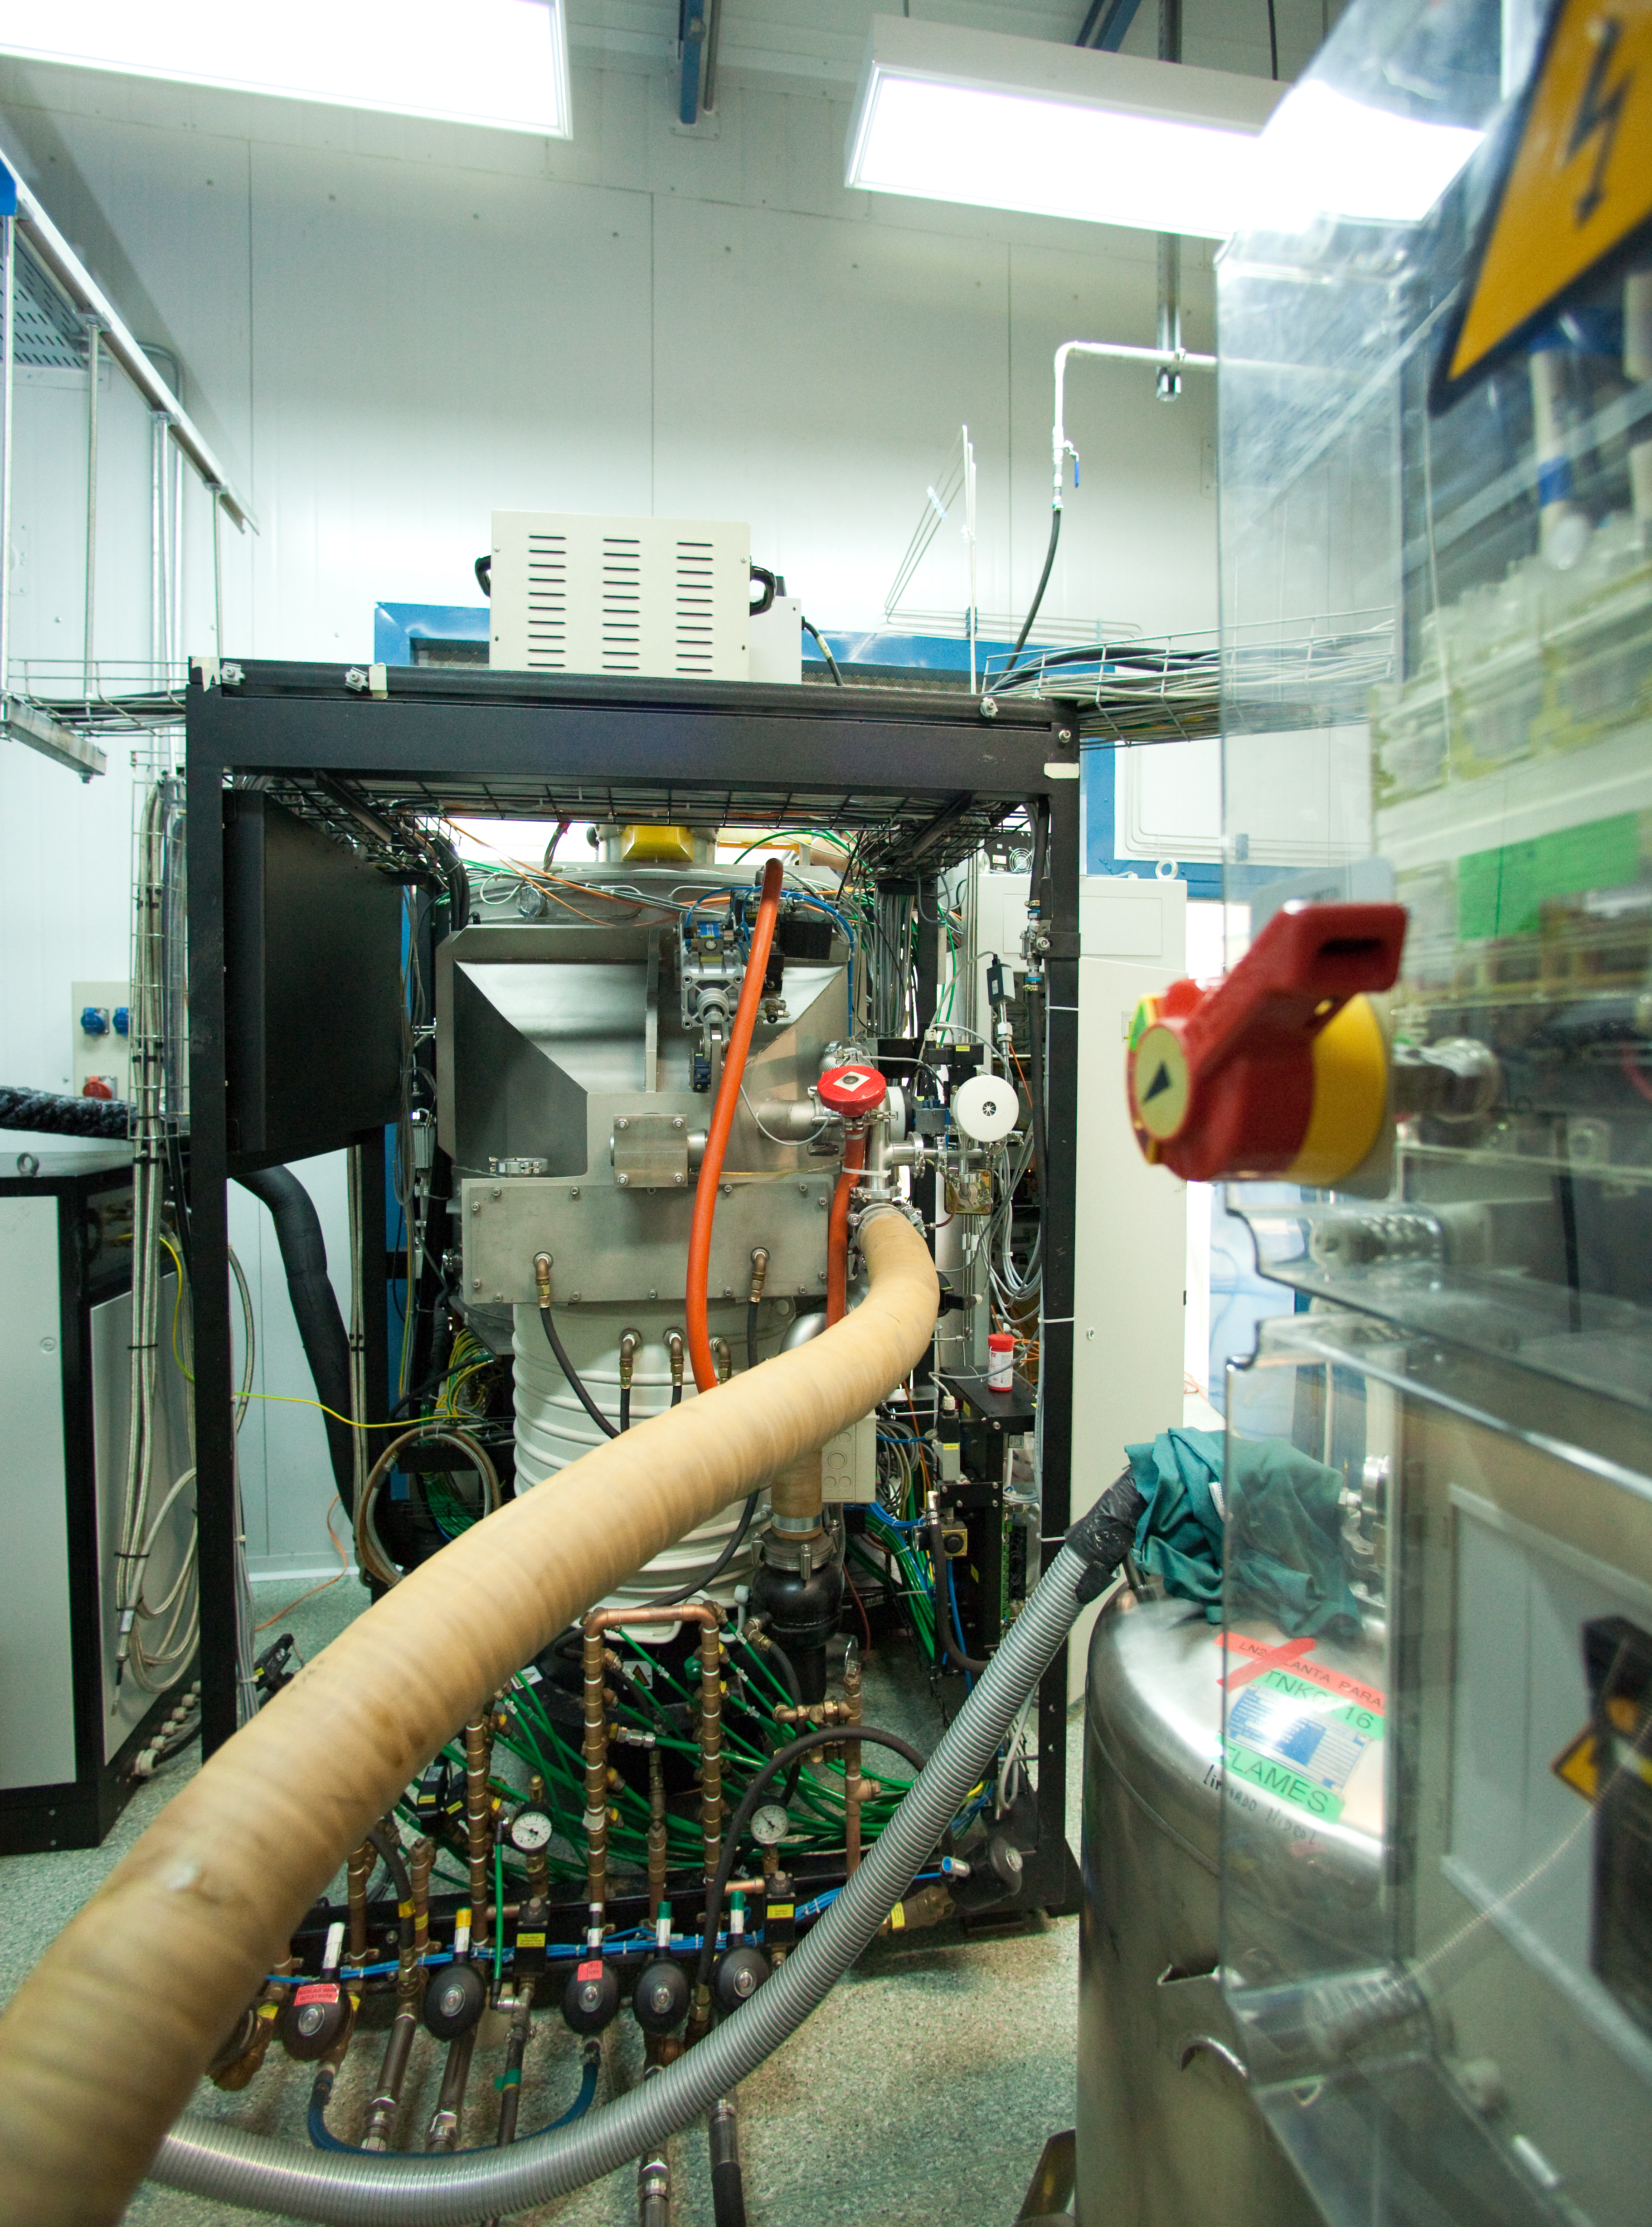

VLT small coating plant rear view

A picture snapped behind the VLT's small mirror coating plant revealing some of the machinery and hosing involved in running the device.

Credit: ESO